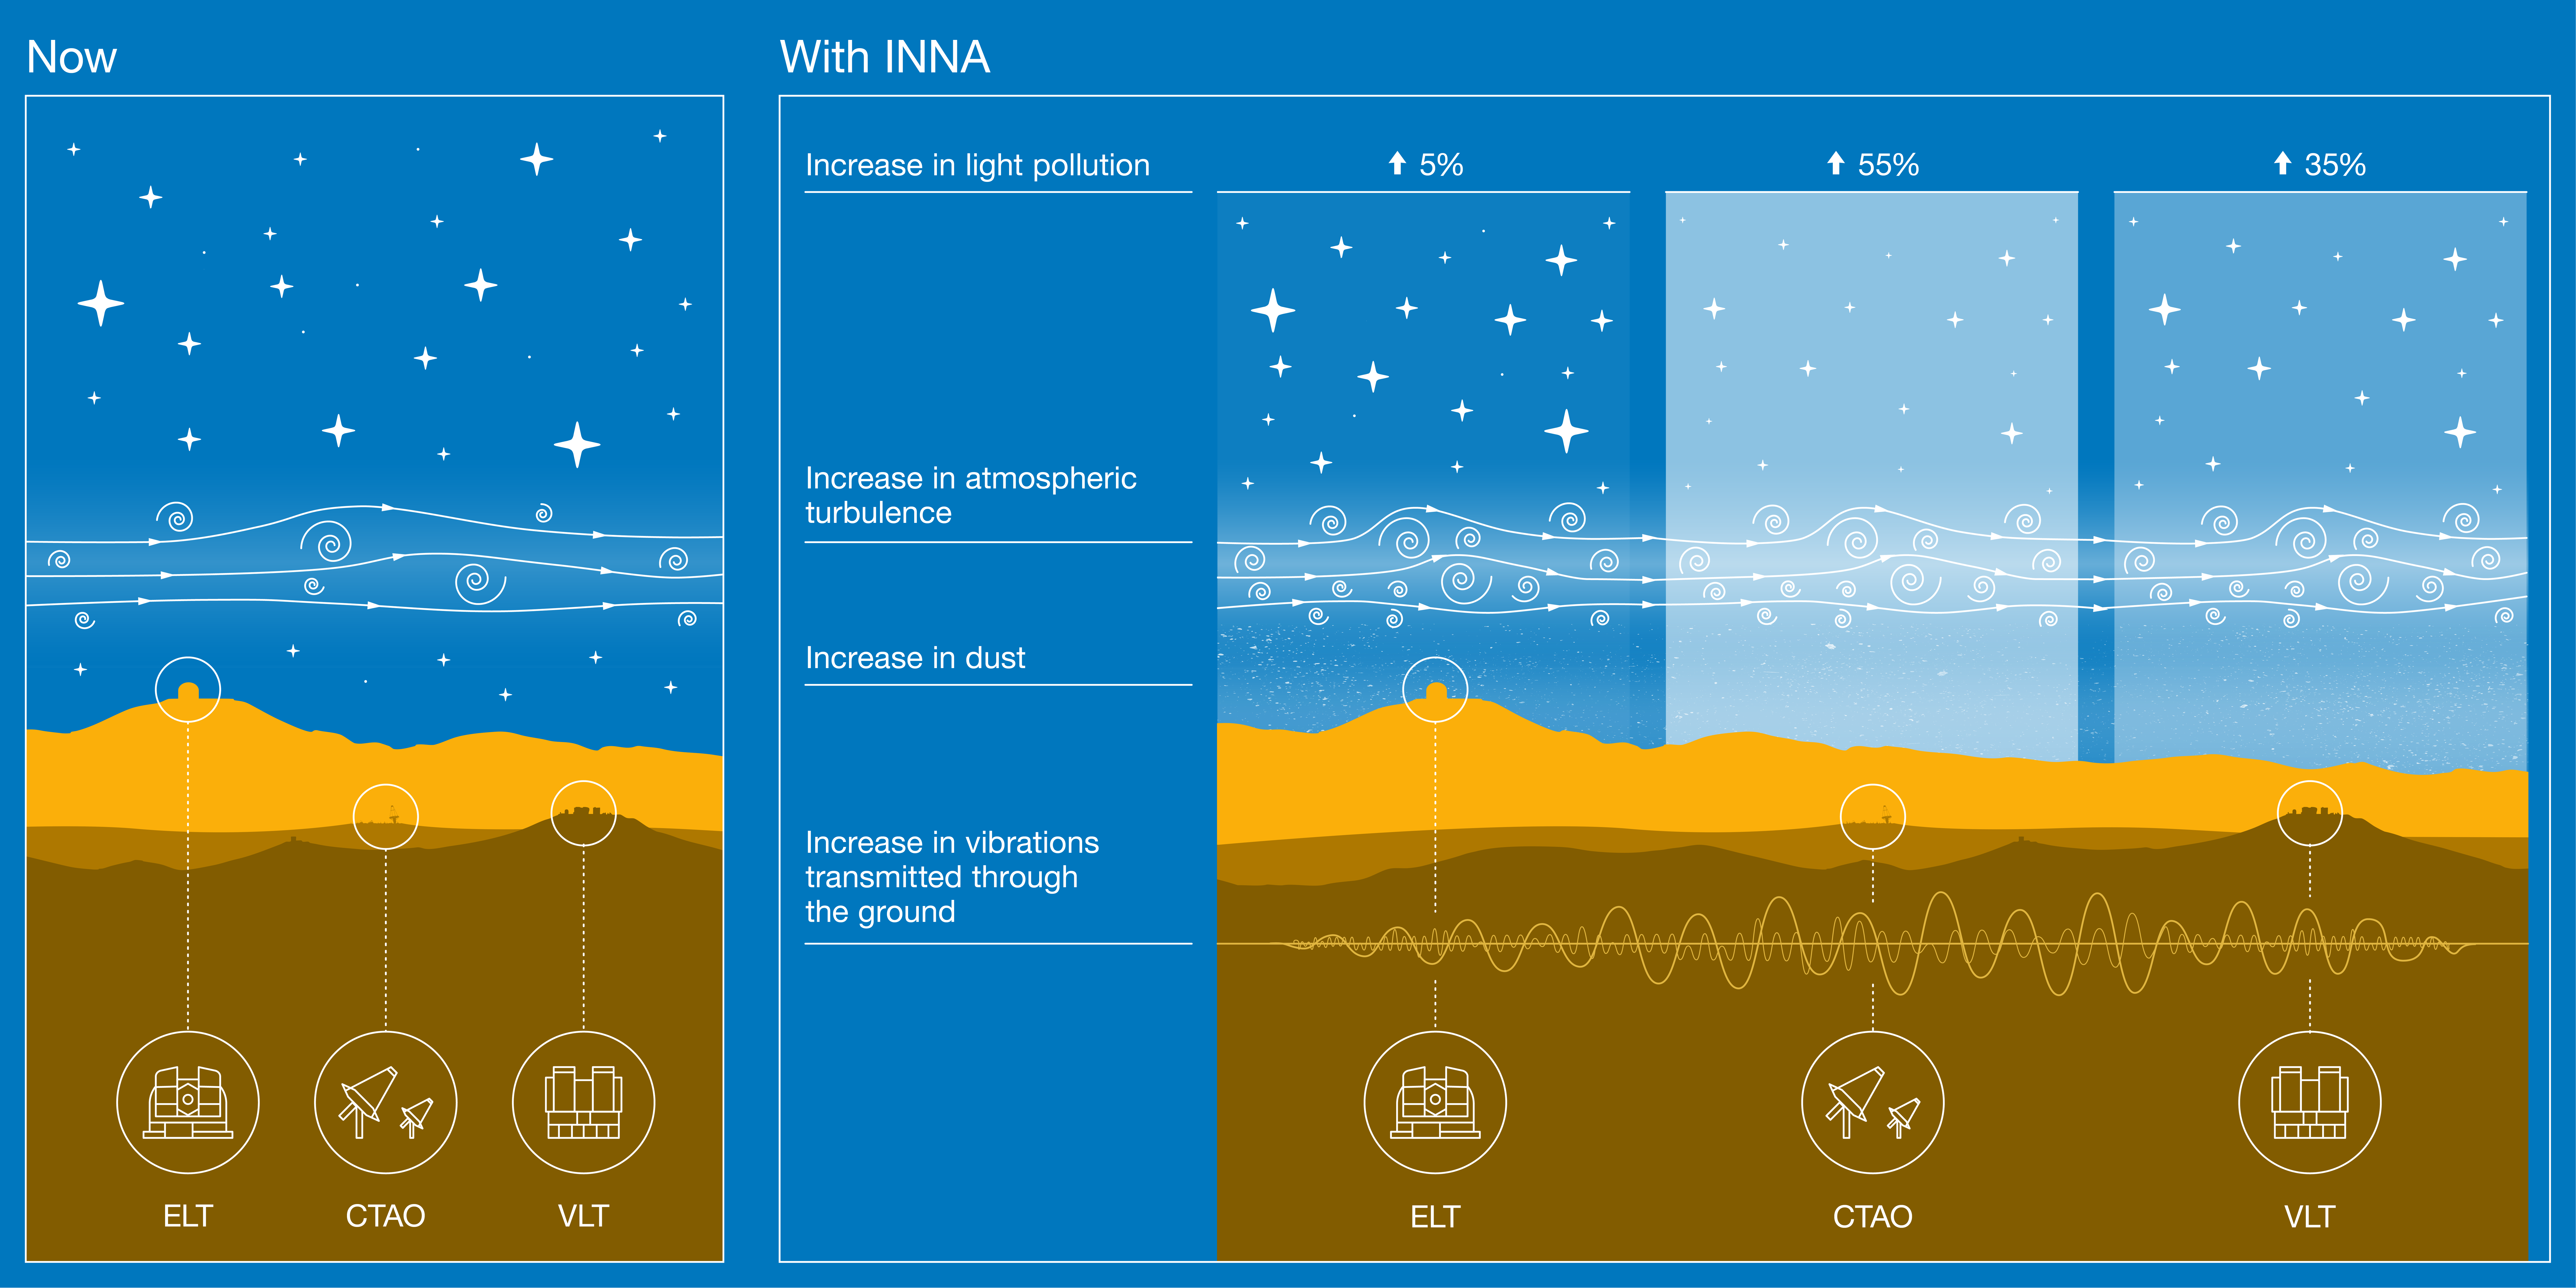

Impact of the INNA megaproject on the facilities at Paranal Observatory

This infographic summarises the main results of a detailed technical analysis on the impact of the INNA megaproject, by AES Andes, on the facilities at Paranal Observatory in Chile.

Relative to current artificial-light baseline levels, INNA would increase light pollution by at least 5%, 35% and 55% above ESO’s Extremely Large Telescope (ELT), ESO’s Very Large Telescope (VLT), and the southern array of the Cherenkov Telescope Array Observatory (CTAO), respectively.

Besides hosting the darkest skies of all major professional observatories, the atmosphere above Paranal is also very stable, which is key to producing sharp images. Turbulence created by INNA’s wind turbines would degrade the “seeing” — a measure of how blurred stars are — by up to 40%.

The VLT Interferometer and the ELT are very sensitive to vibrations, and the new analysis reveals that the INNA turbines would cause micro-seismic noise large enough to impair the operations of these facilities.

Finally, dust lifted off during the INNA construction would also affect these astronomical facilities, as it settles on the telescope mirrors.

Credit: ESO